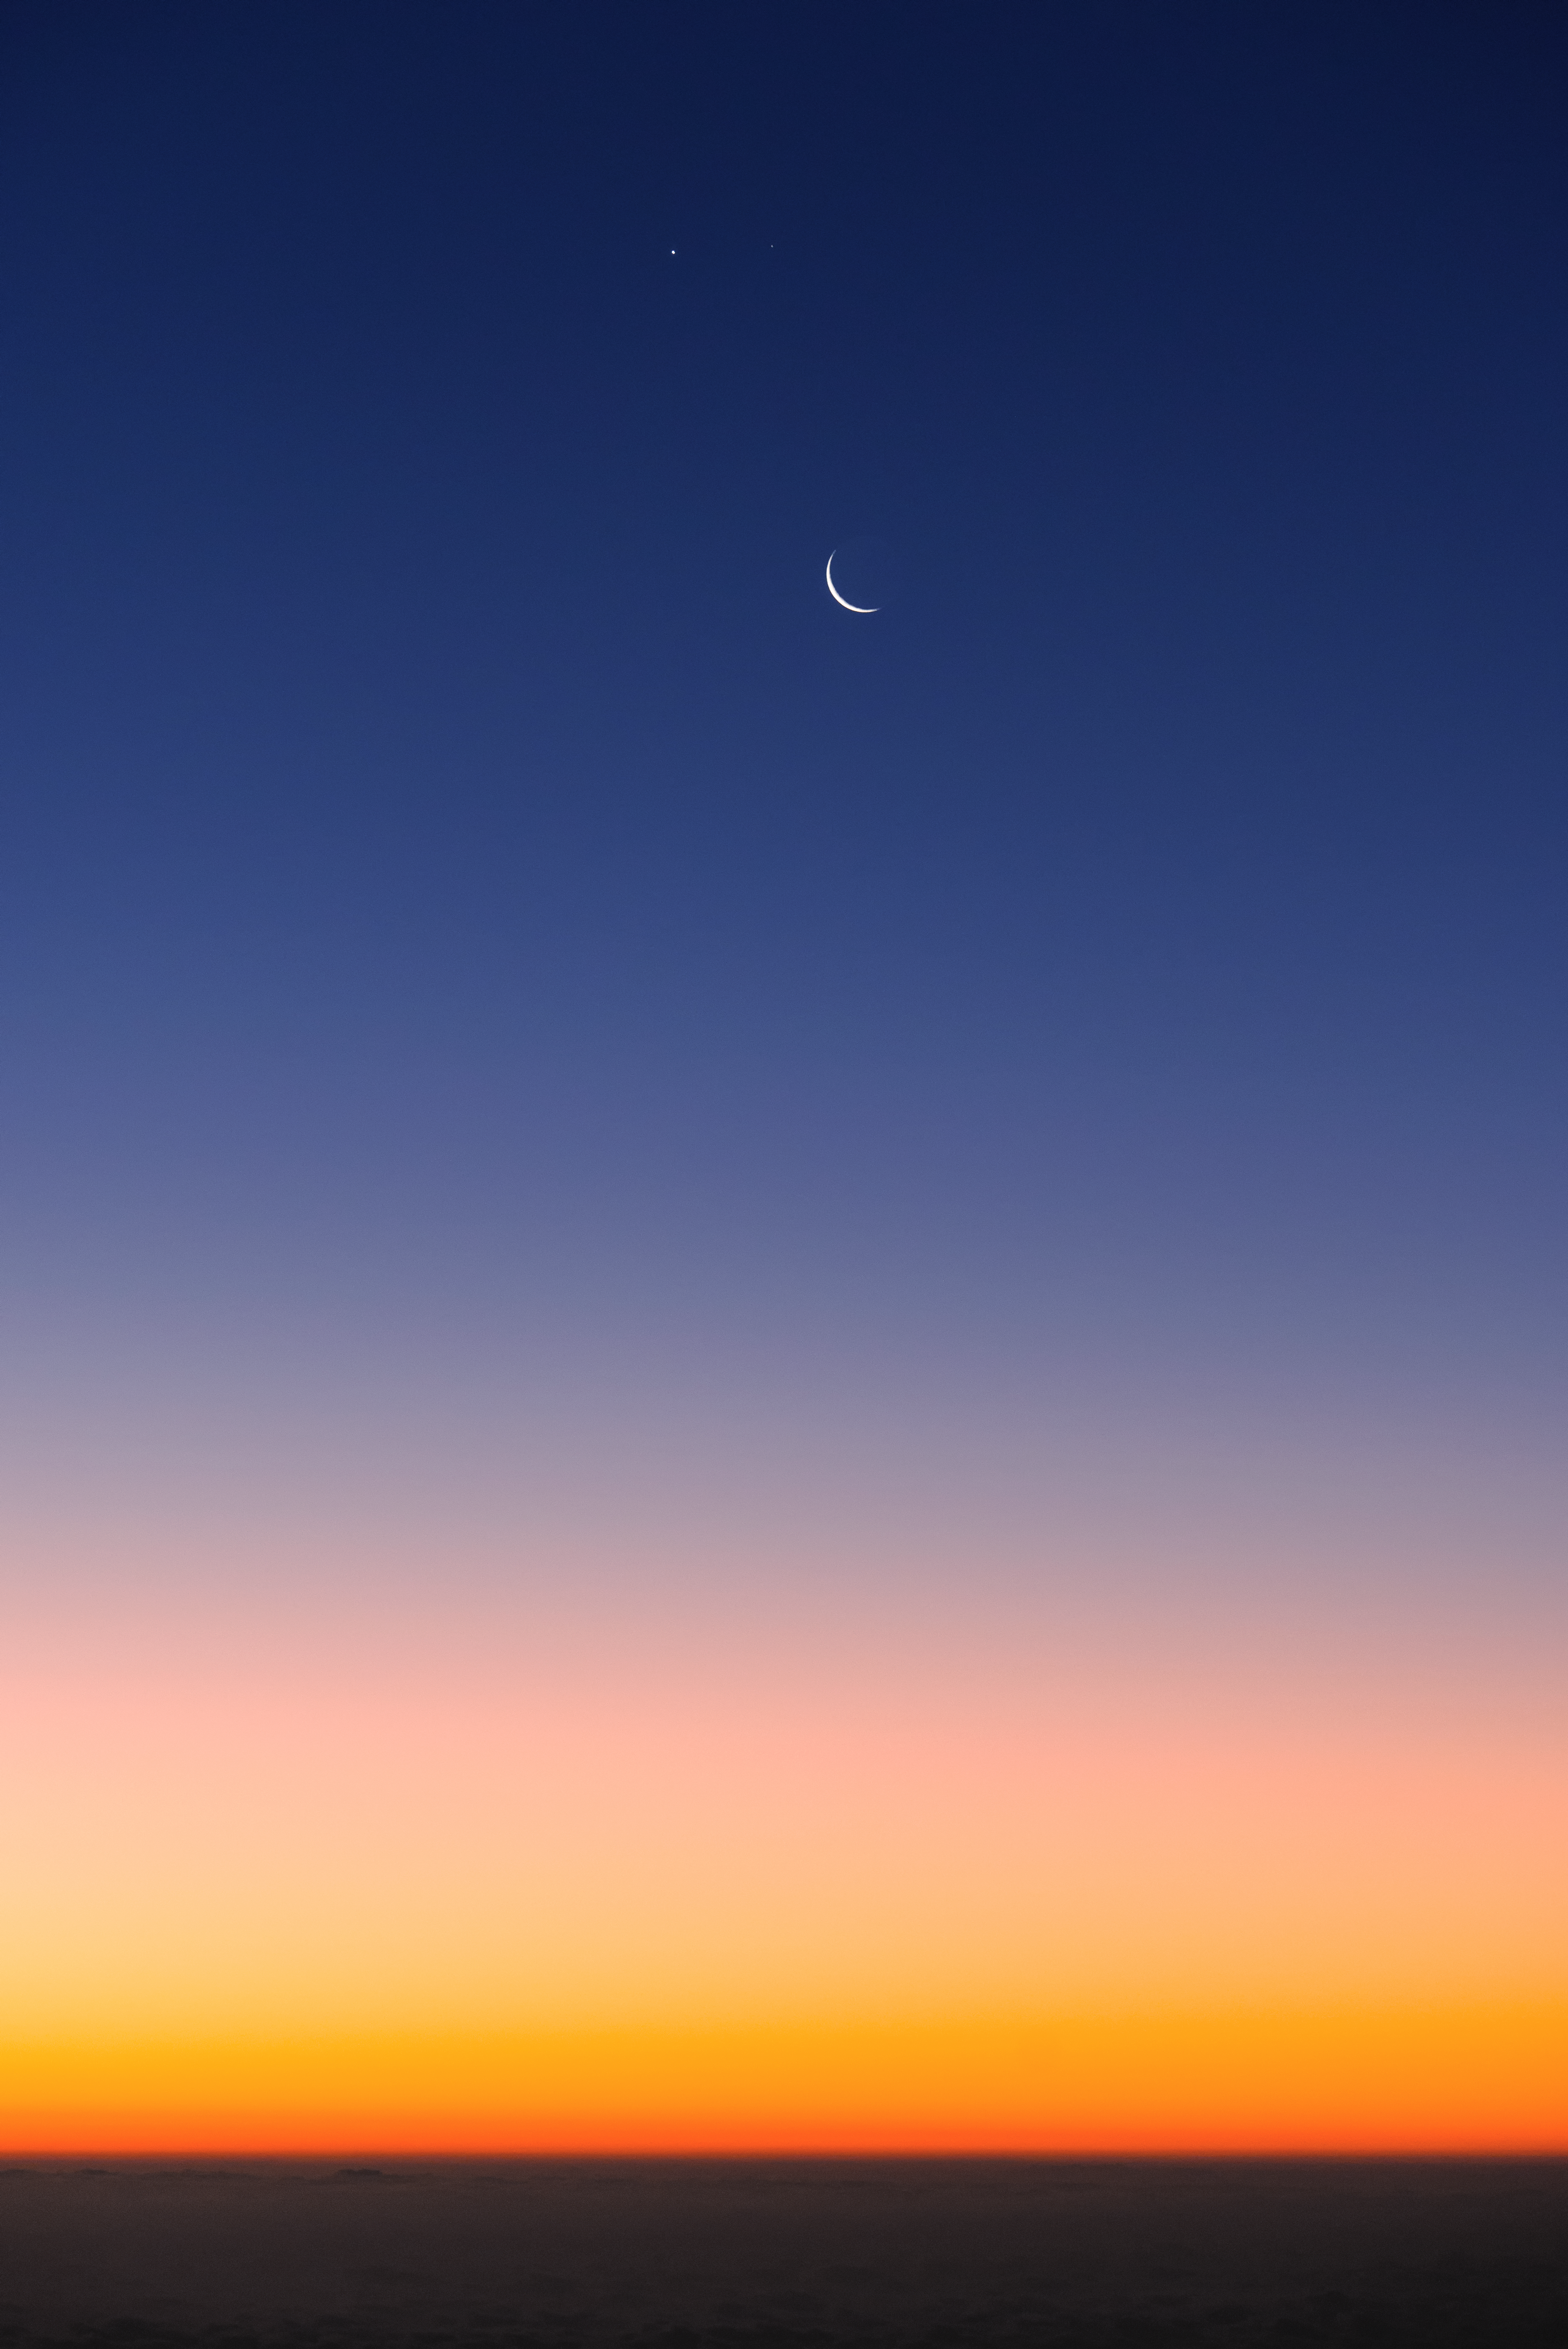

The Moon, Venus and Mars at Paranal

The Moon, Venus (left) and Mars (right) hang serenely above a fiery tangerine sunset at Paranal.

Credit: ESO/G. Brammer